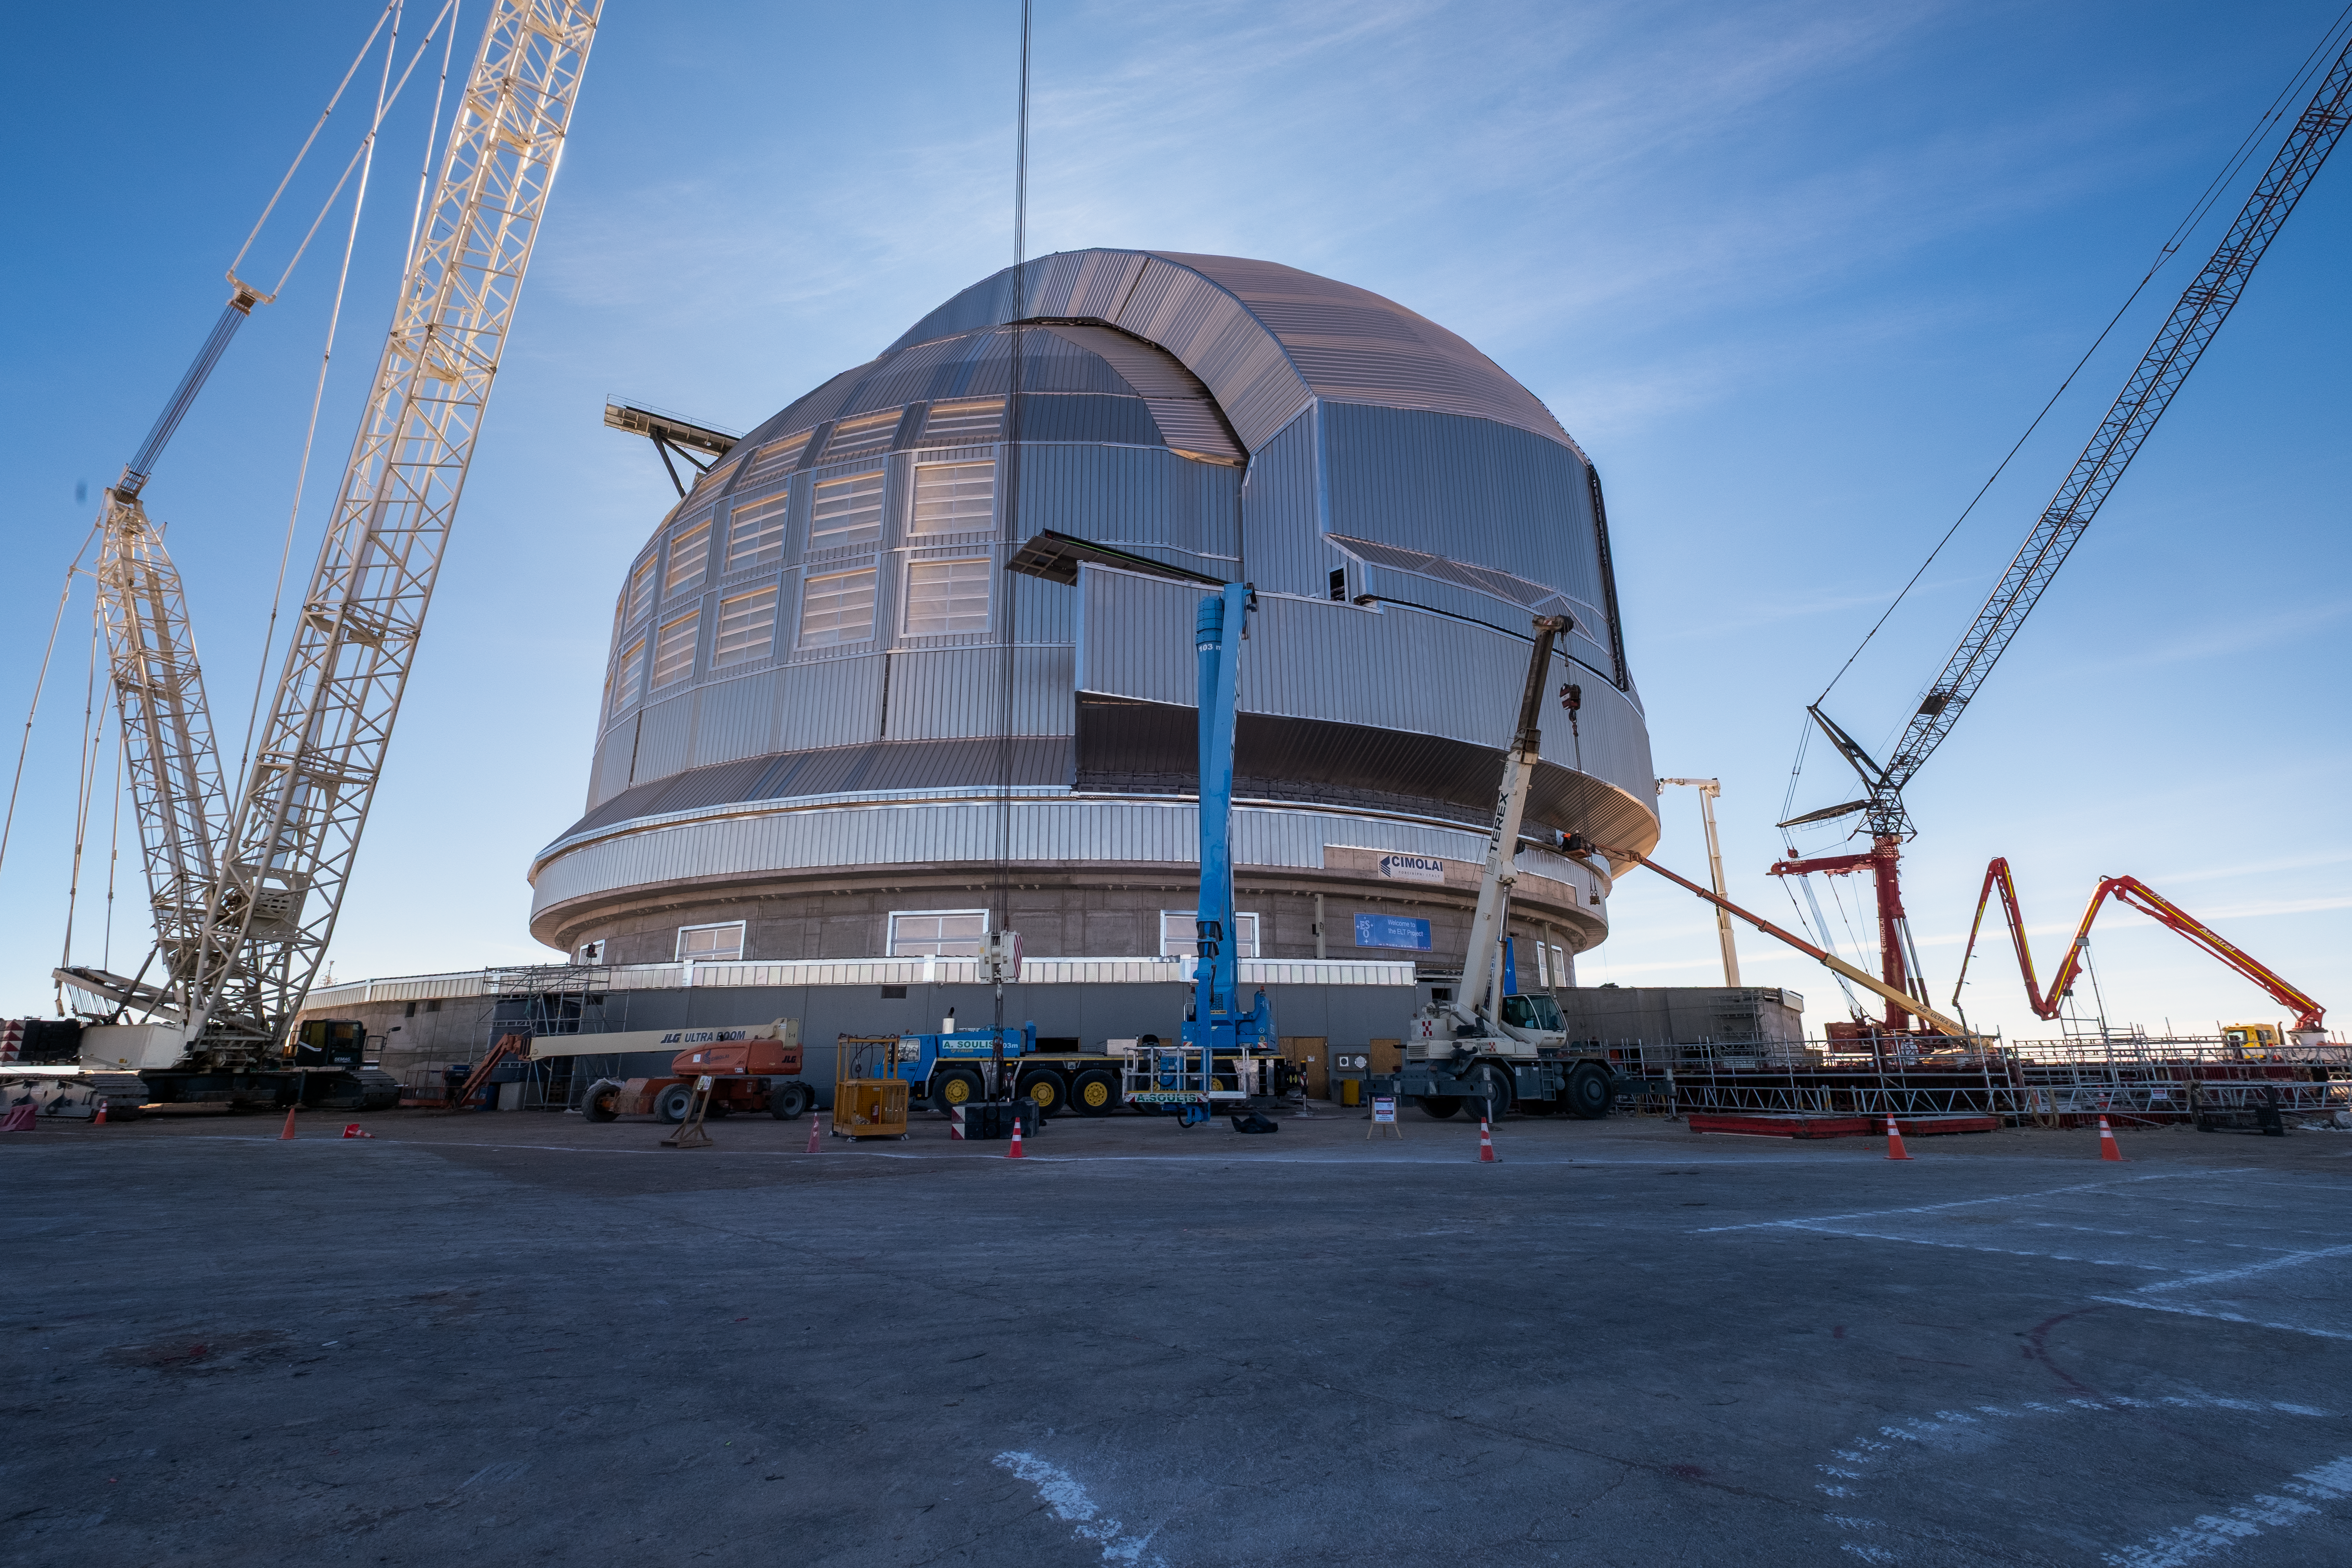

The dome of the ELT

ESO’s Extremely Large Telescope (ELT) is currently under construction in Chile’s Atacama Desert. Work is progressing fast and several milestones have already been reached, including the movement of the ELT’s doors and the rotation of the main telescope structure.

Credit: ESO